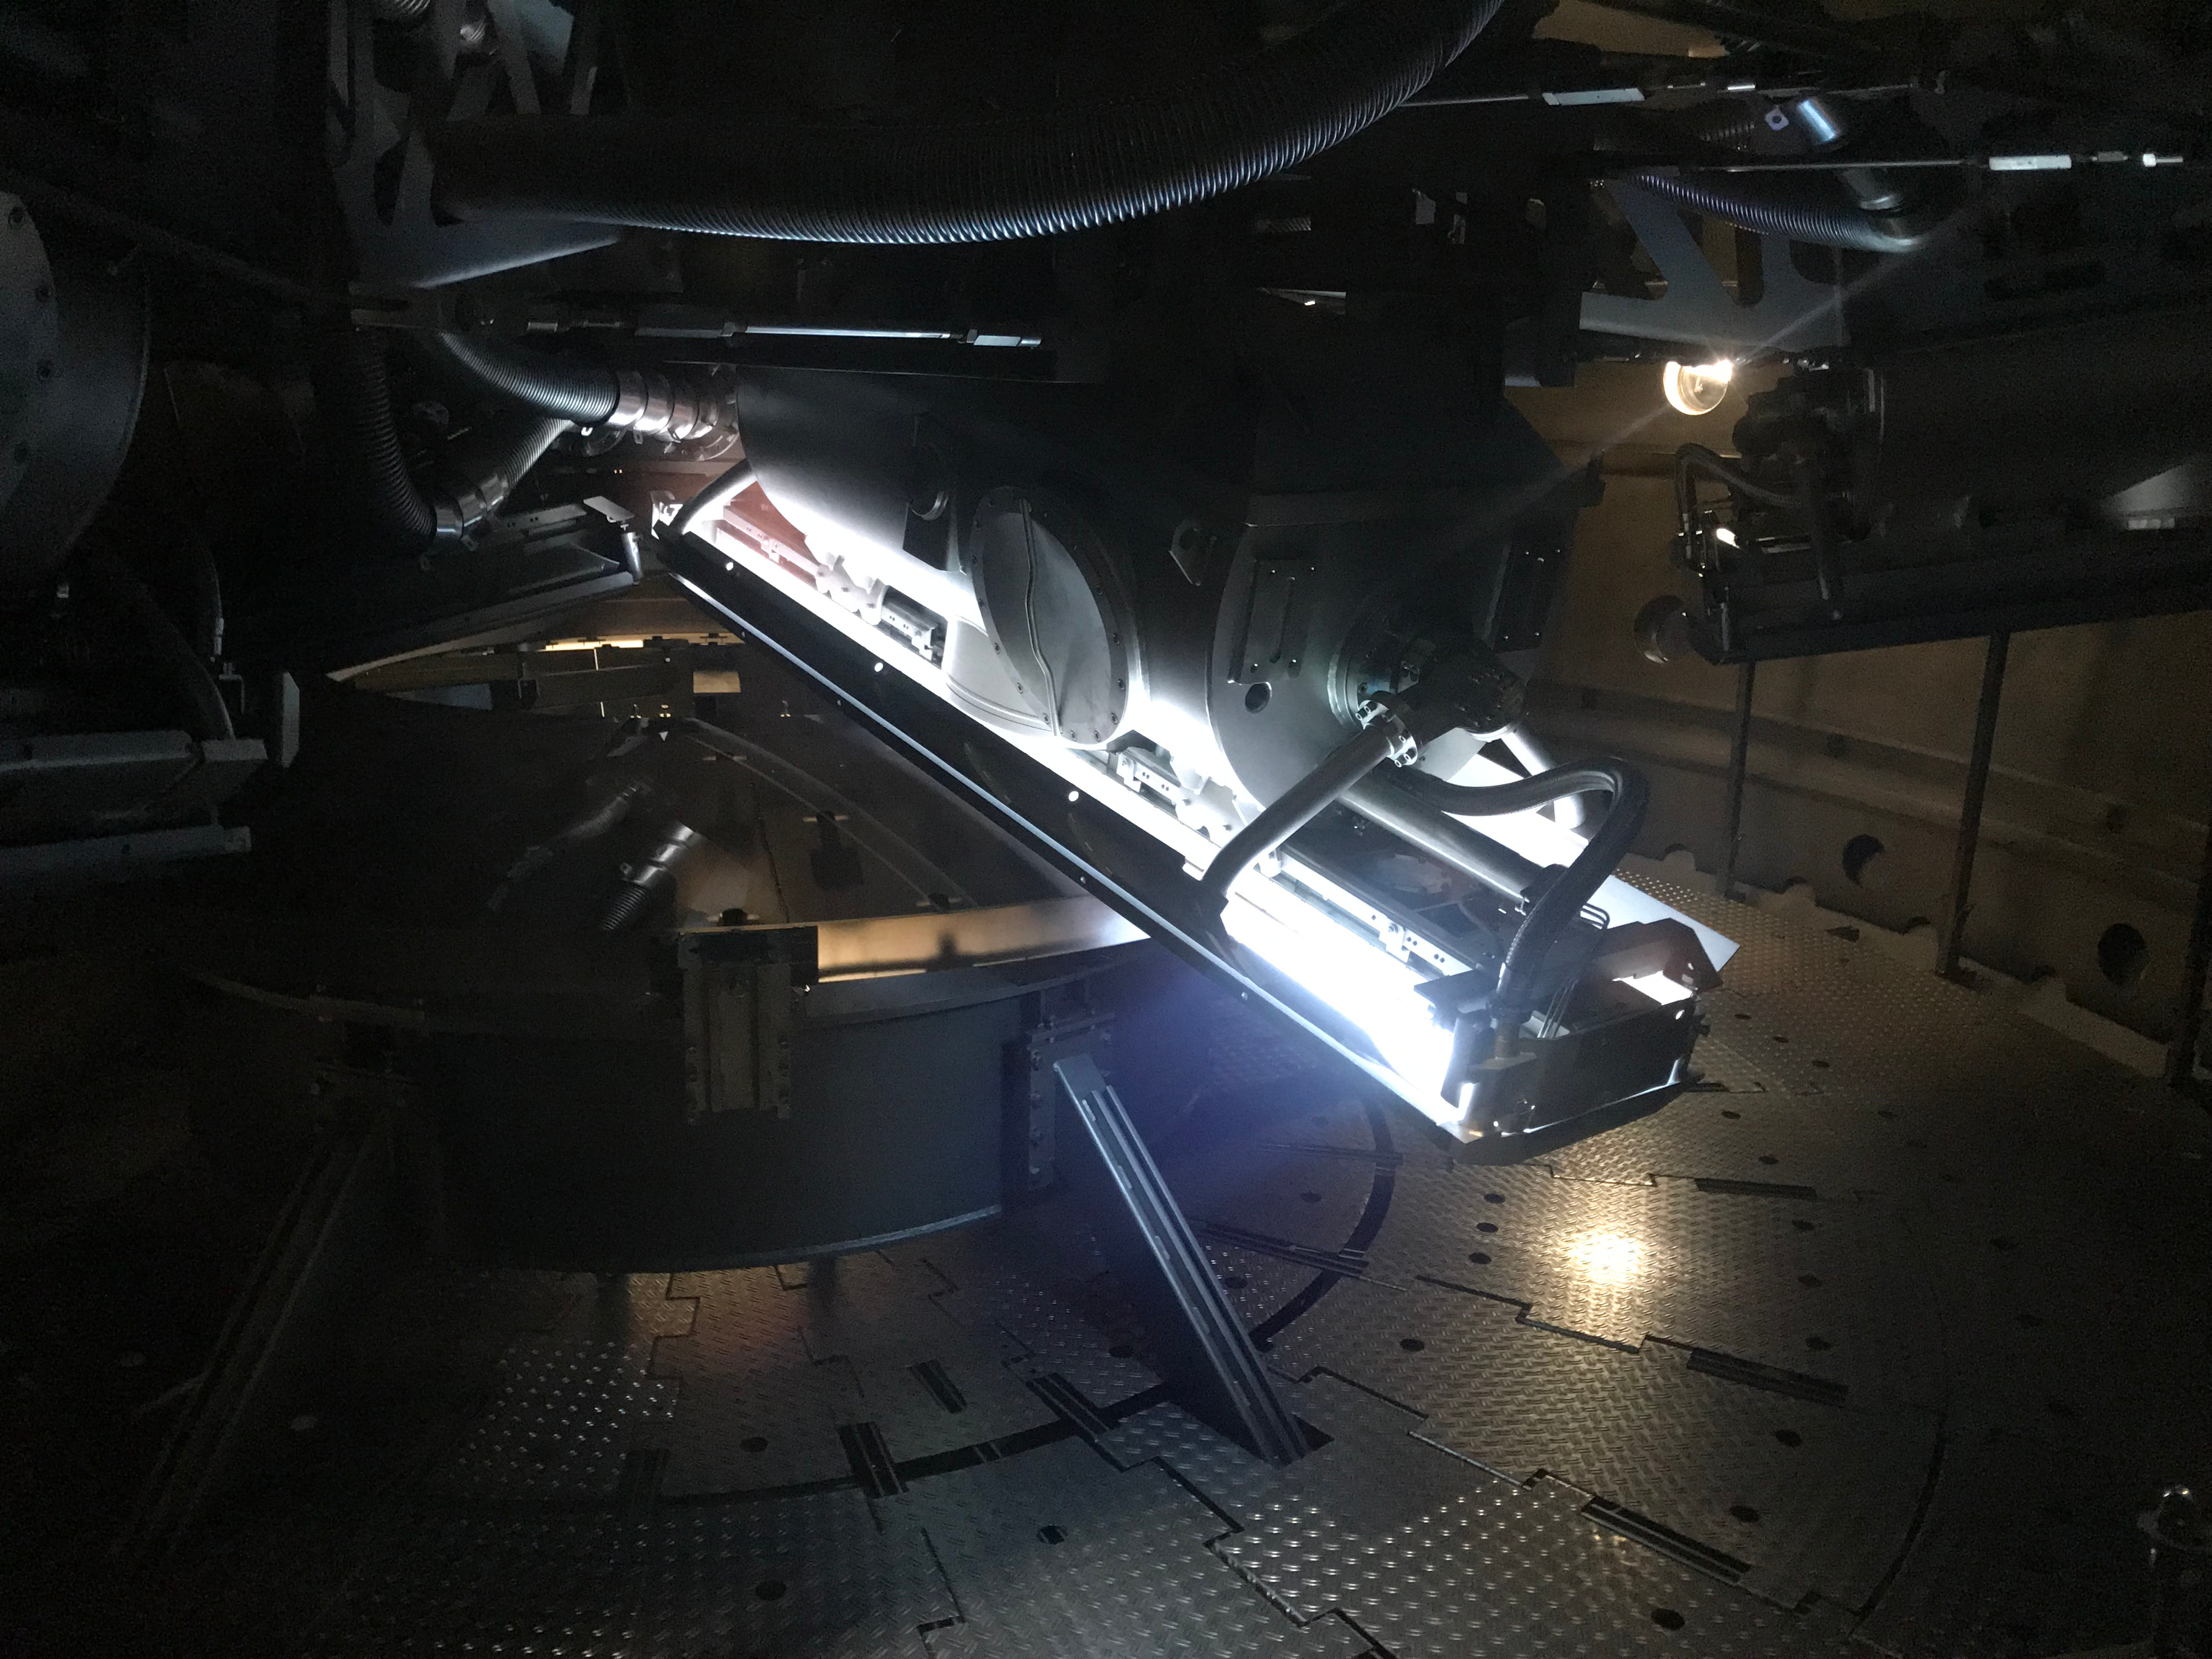

M2 Coating

The LSST Secondary Mirror (M2) was successfully coated with a silver reflective coating at the LSST summit facility building on Cerro Pachón on July 16, 2019.

Credit: Rubin Observatory/NSF/AURA